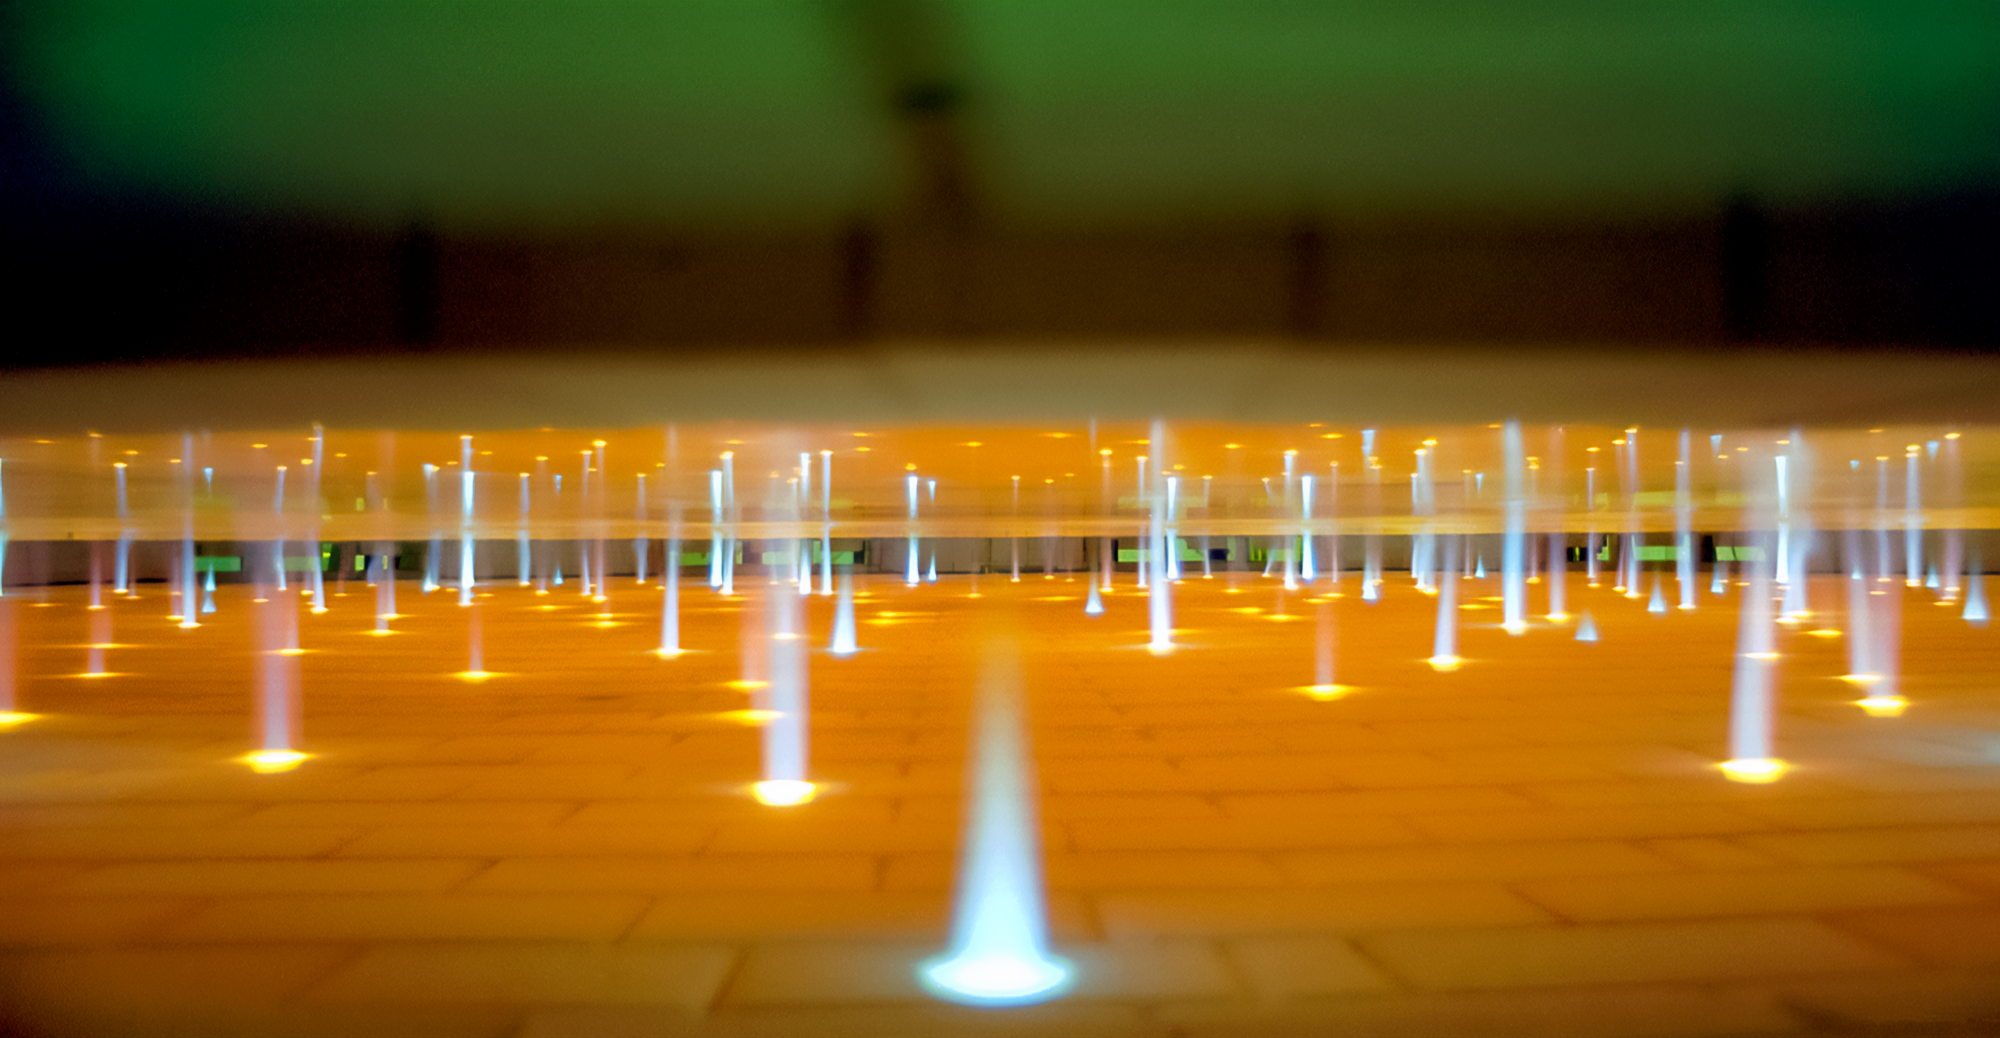

Gemini Mirror Construction

Furnace burners at Corning before mirror fusing during the construction of the International Gemini Observatory telescopes in 1994.

Credit: International Gemini Observatory/NOIRLab/NSF/AURA